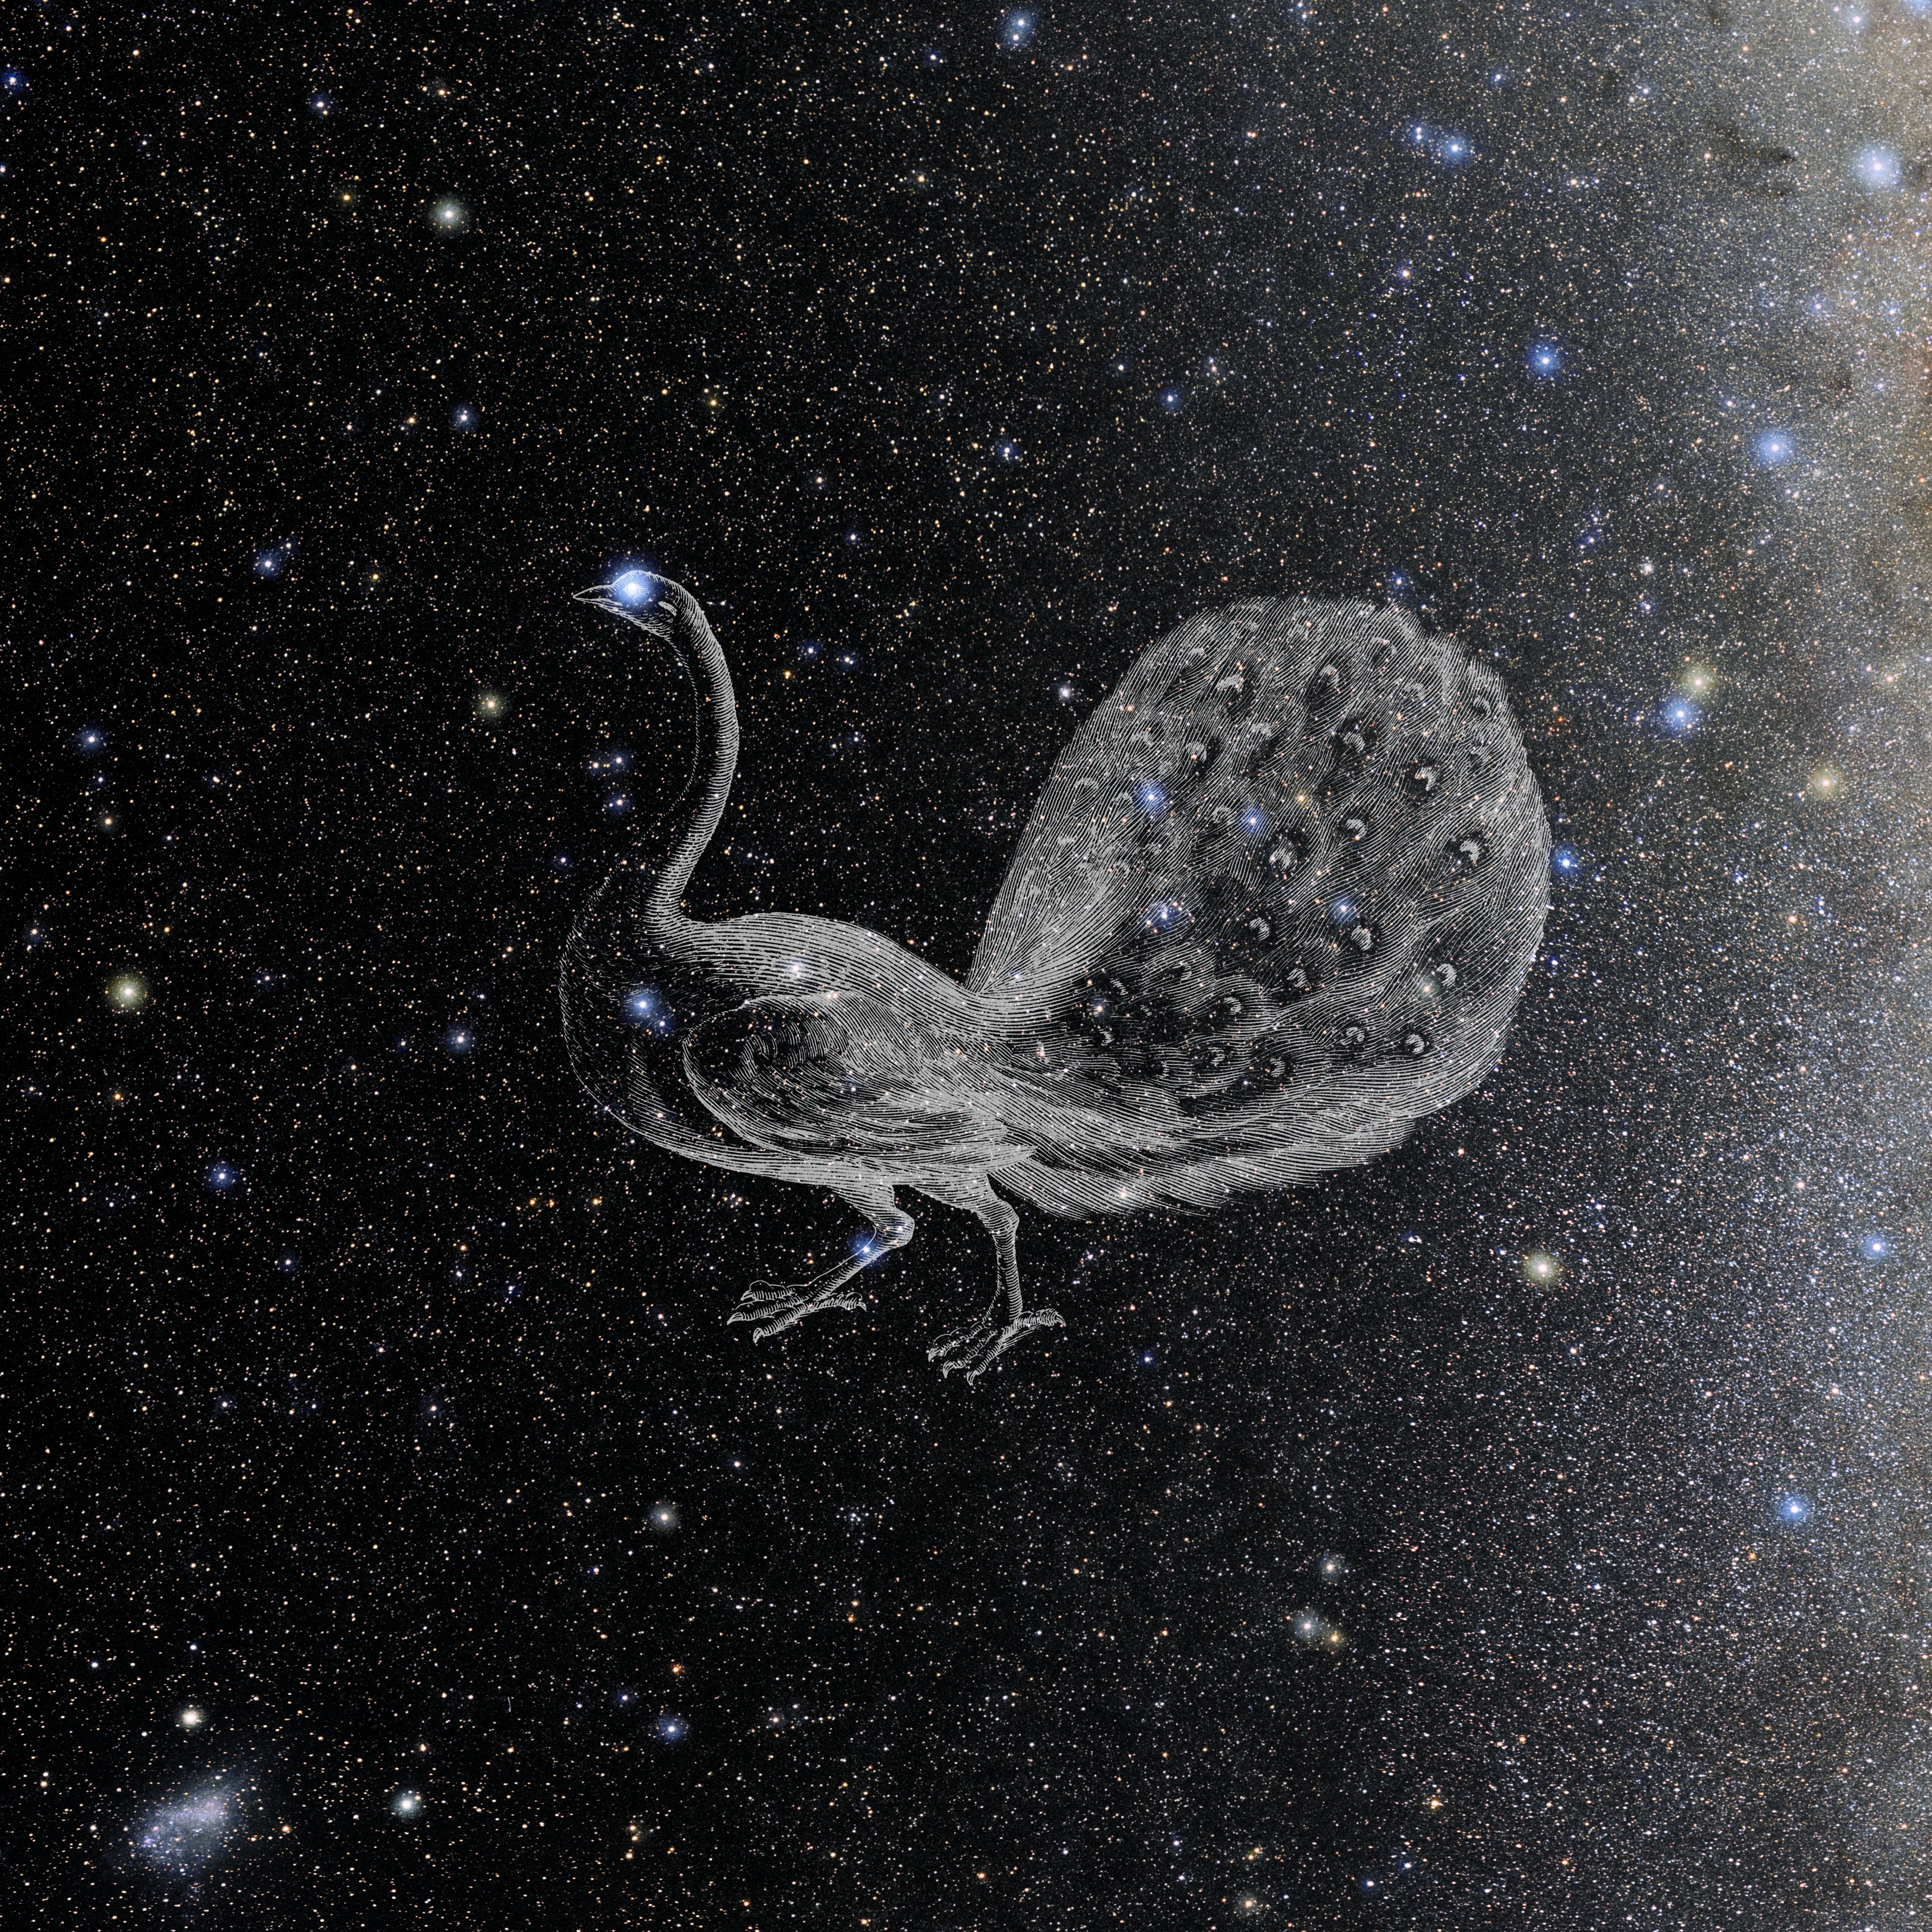

Pavo with Hevelius Drawing

Photo of the constellation Pavo from NOIRLab's 88 Constellations project showing Johannes Hevelius drawing of the constellation in Uranographia, his celestial catalogue in 1690.
Here is the version with the constellation 'stick figure' and here the unannotated version.

Credit: E. Slawik/NOIRLab/NSF/AURA/M. Zamani/J. Hevelius/NASA Universe of Learning/USNO/STScI